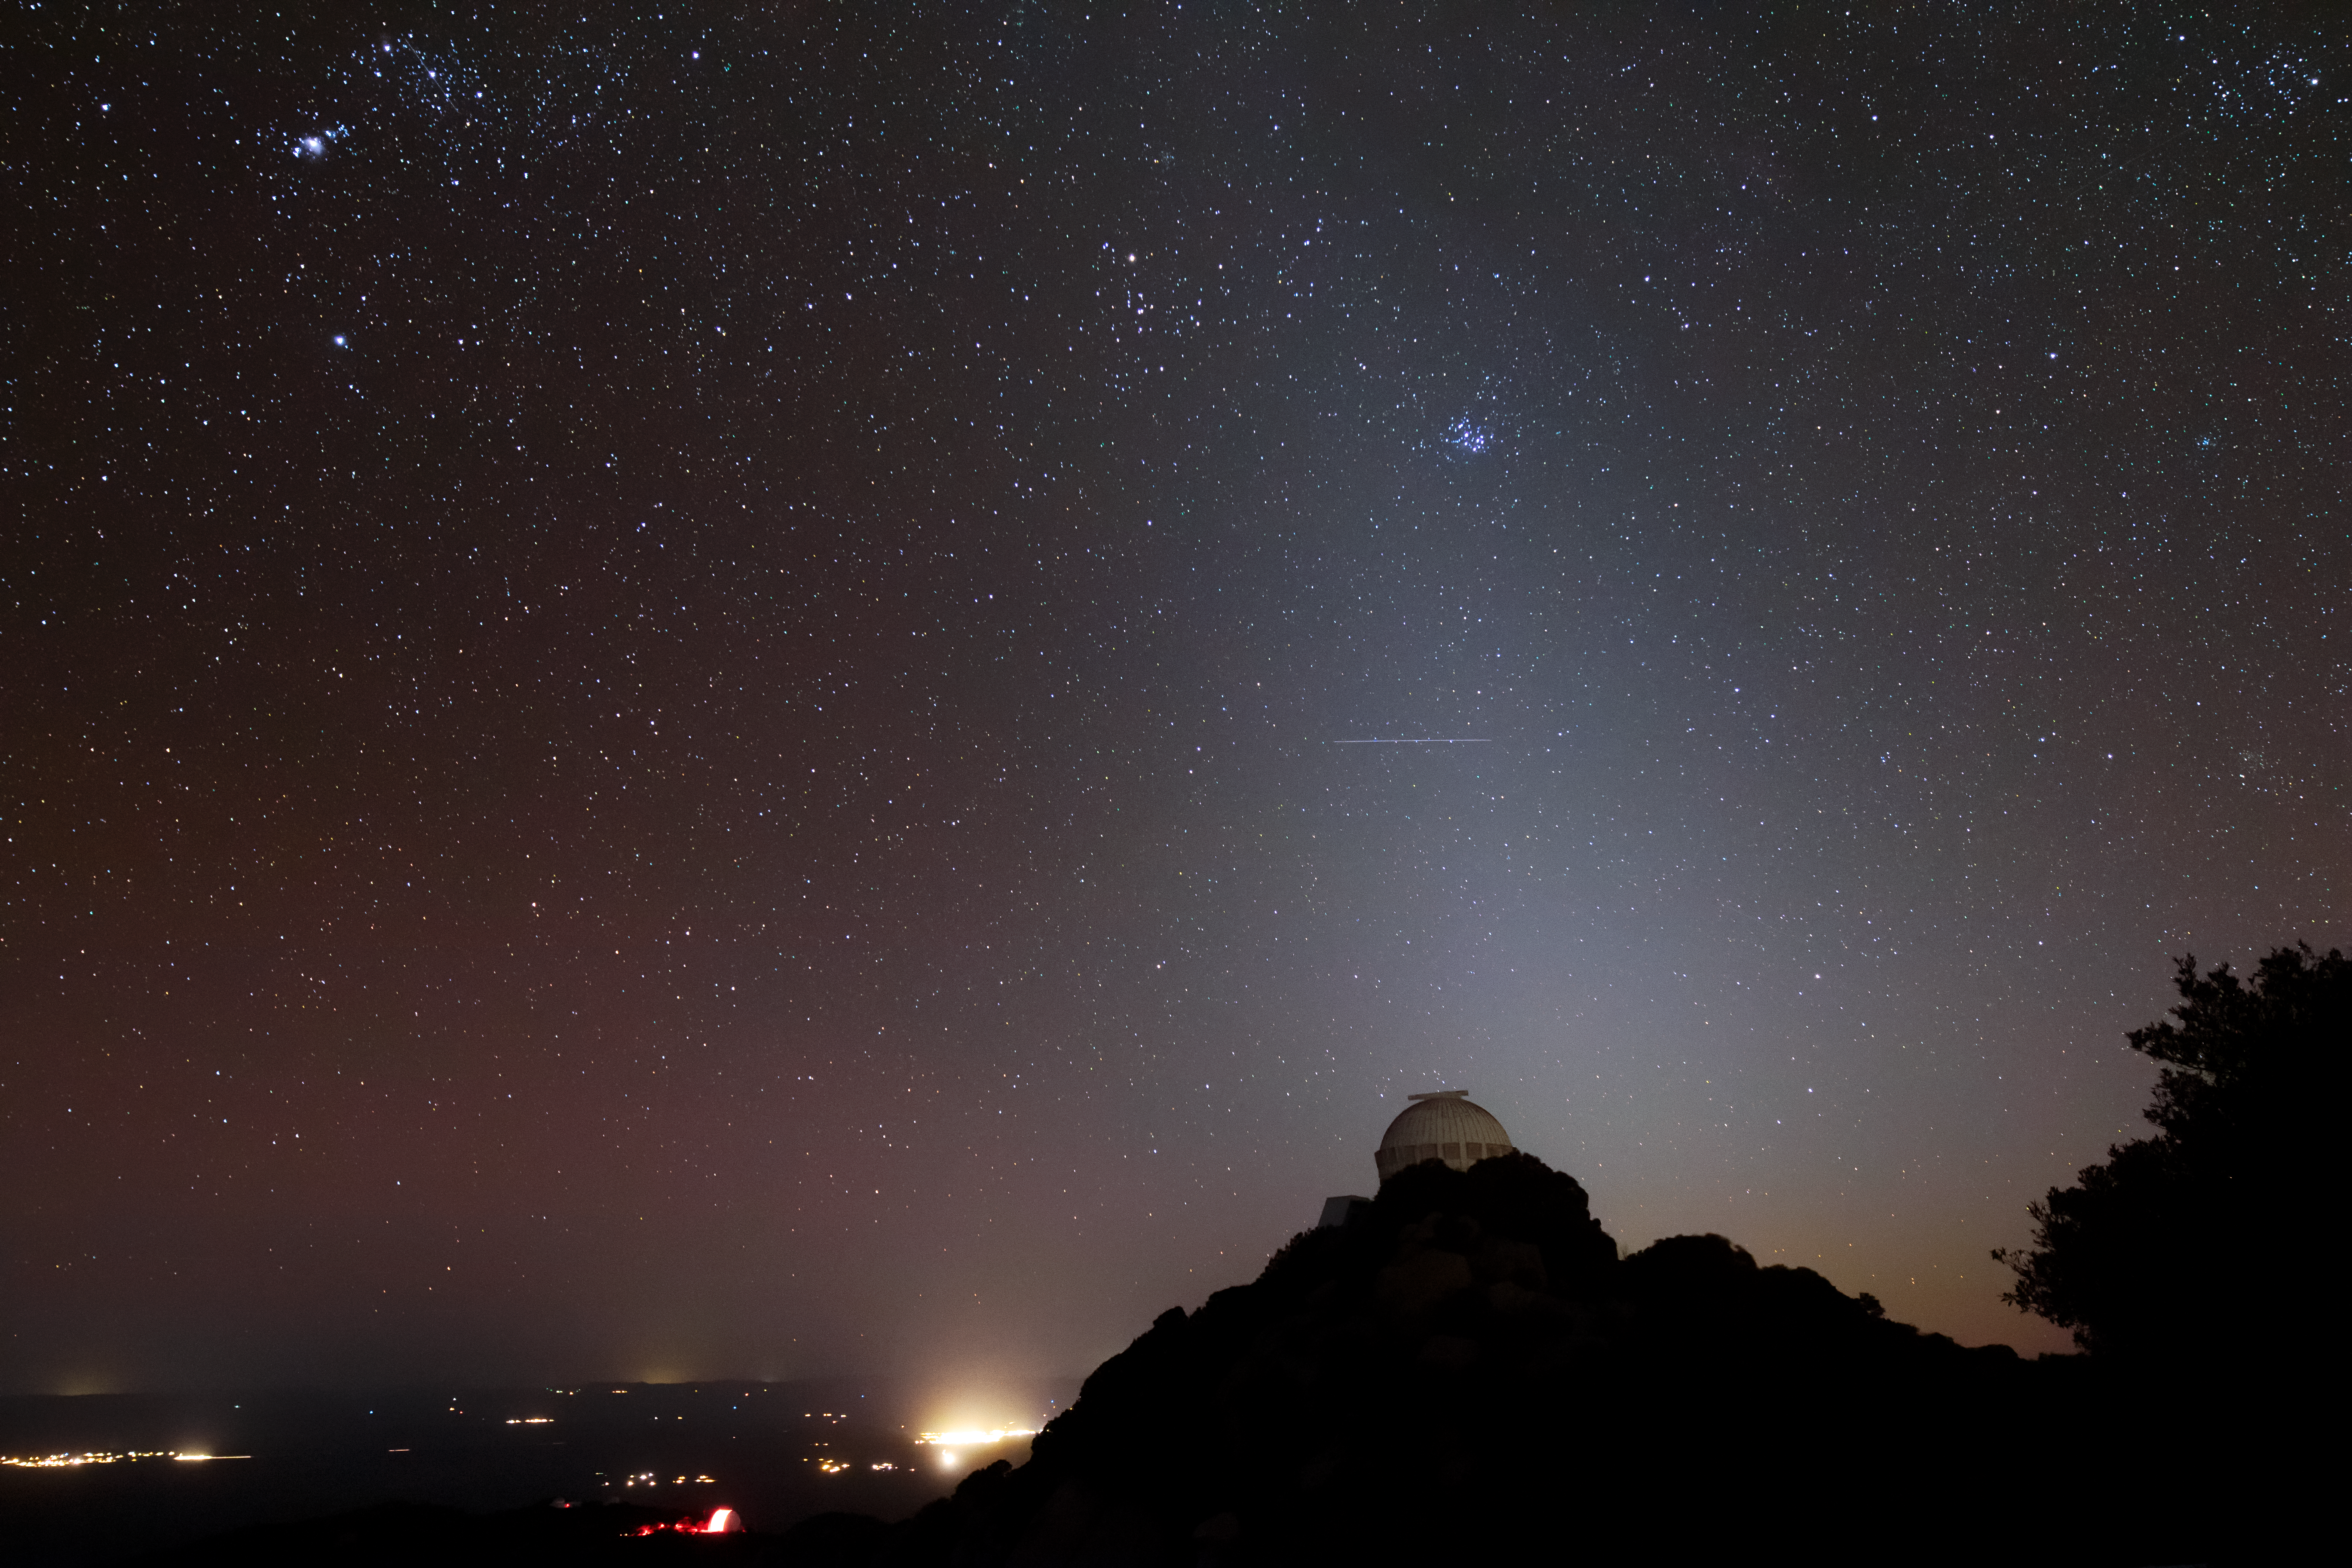

Kitt Peak at Night

Kitt Peak National Observatory enjoys a sky full of stars in Arizona as the city lights of Tucson illuminate it in the background. The image also includes a faint satellite track, which is seen above the dome in zodiacal light.

Credit: Kitt Peak National Observatory/NOIRLab/NSF/AURA/P. Marenfeld